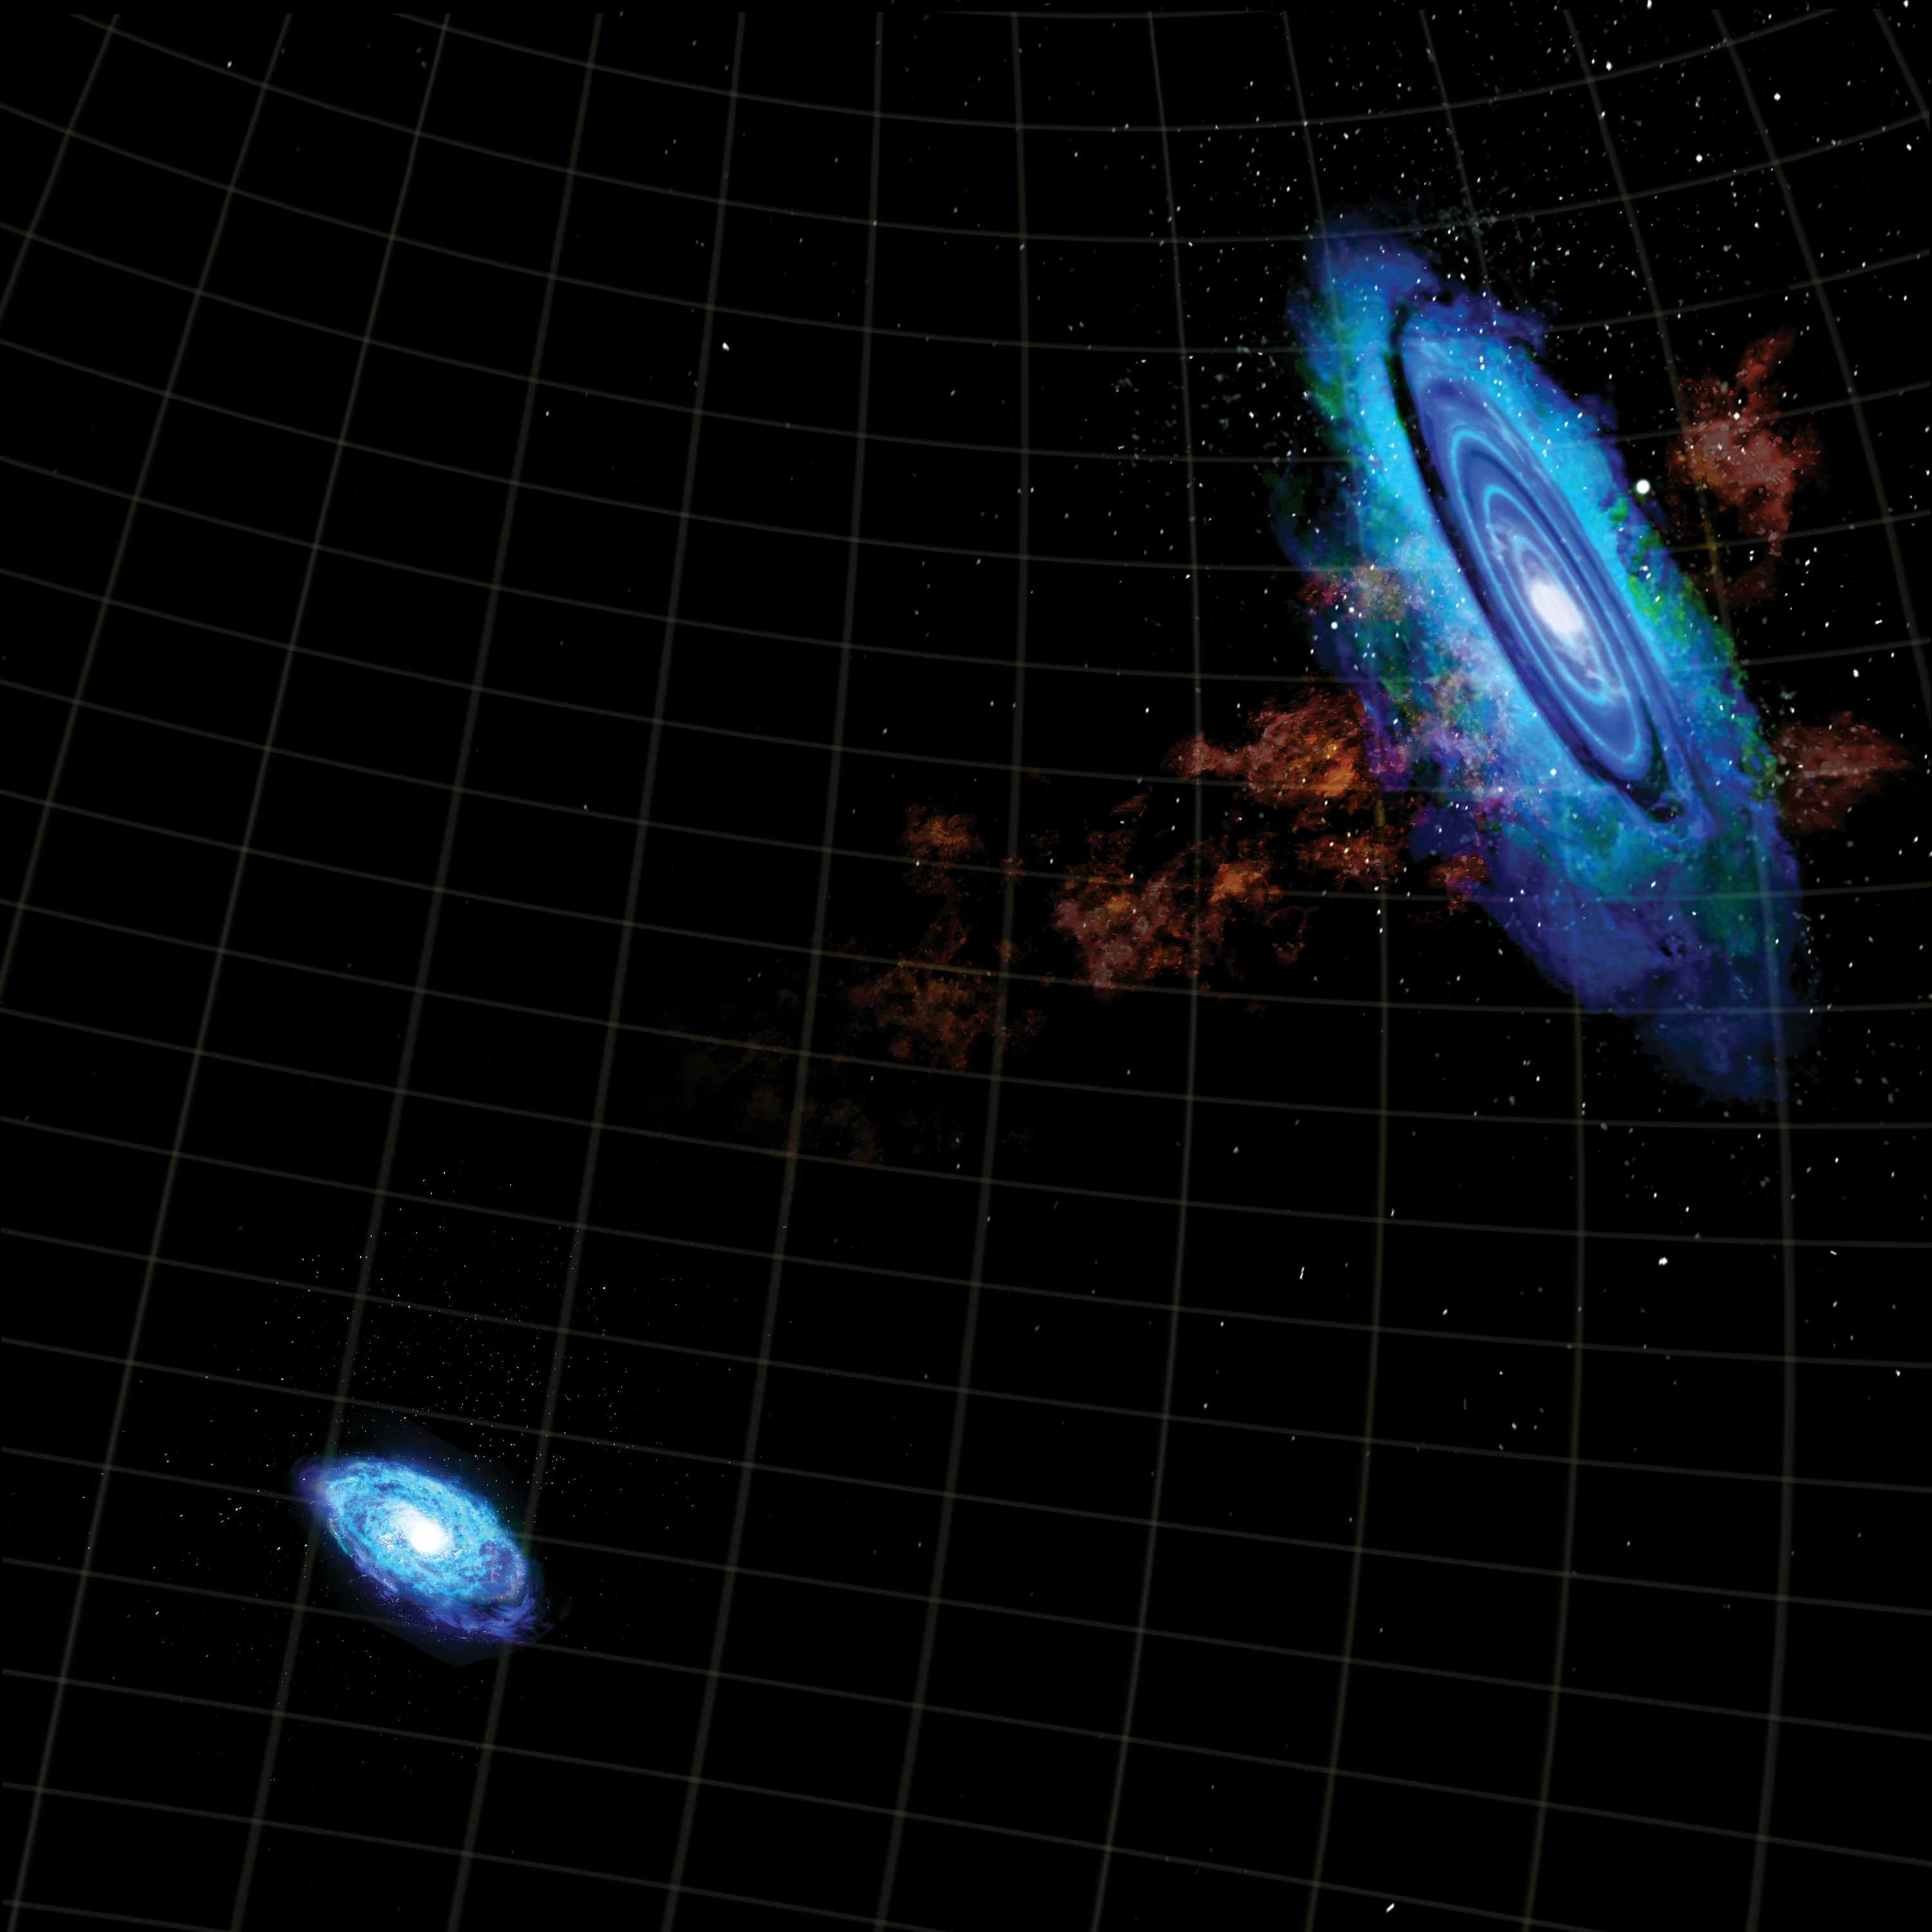

Galactic Bridge

An artist's impression of the enormous bridge of hydrogen that spans the space between our neighboring galaxies Andromeda and Triangulum. The bridge was discovered using the Robert C. Byrd Green Bank Telescope (GBT) in West Virginia.

Credit: B. Saxton, NRAO/AUI/NSF